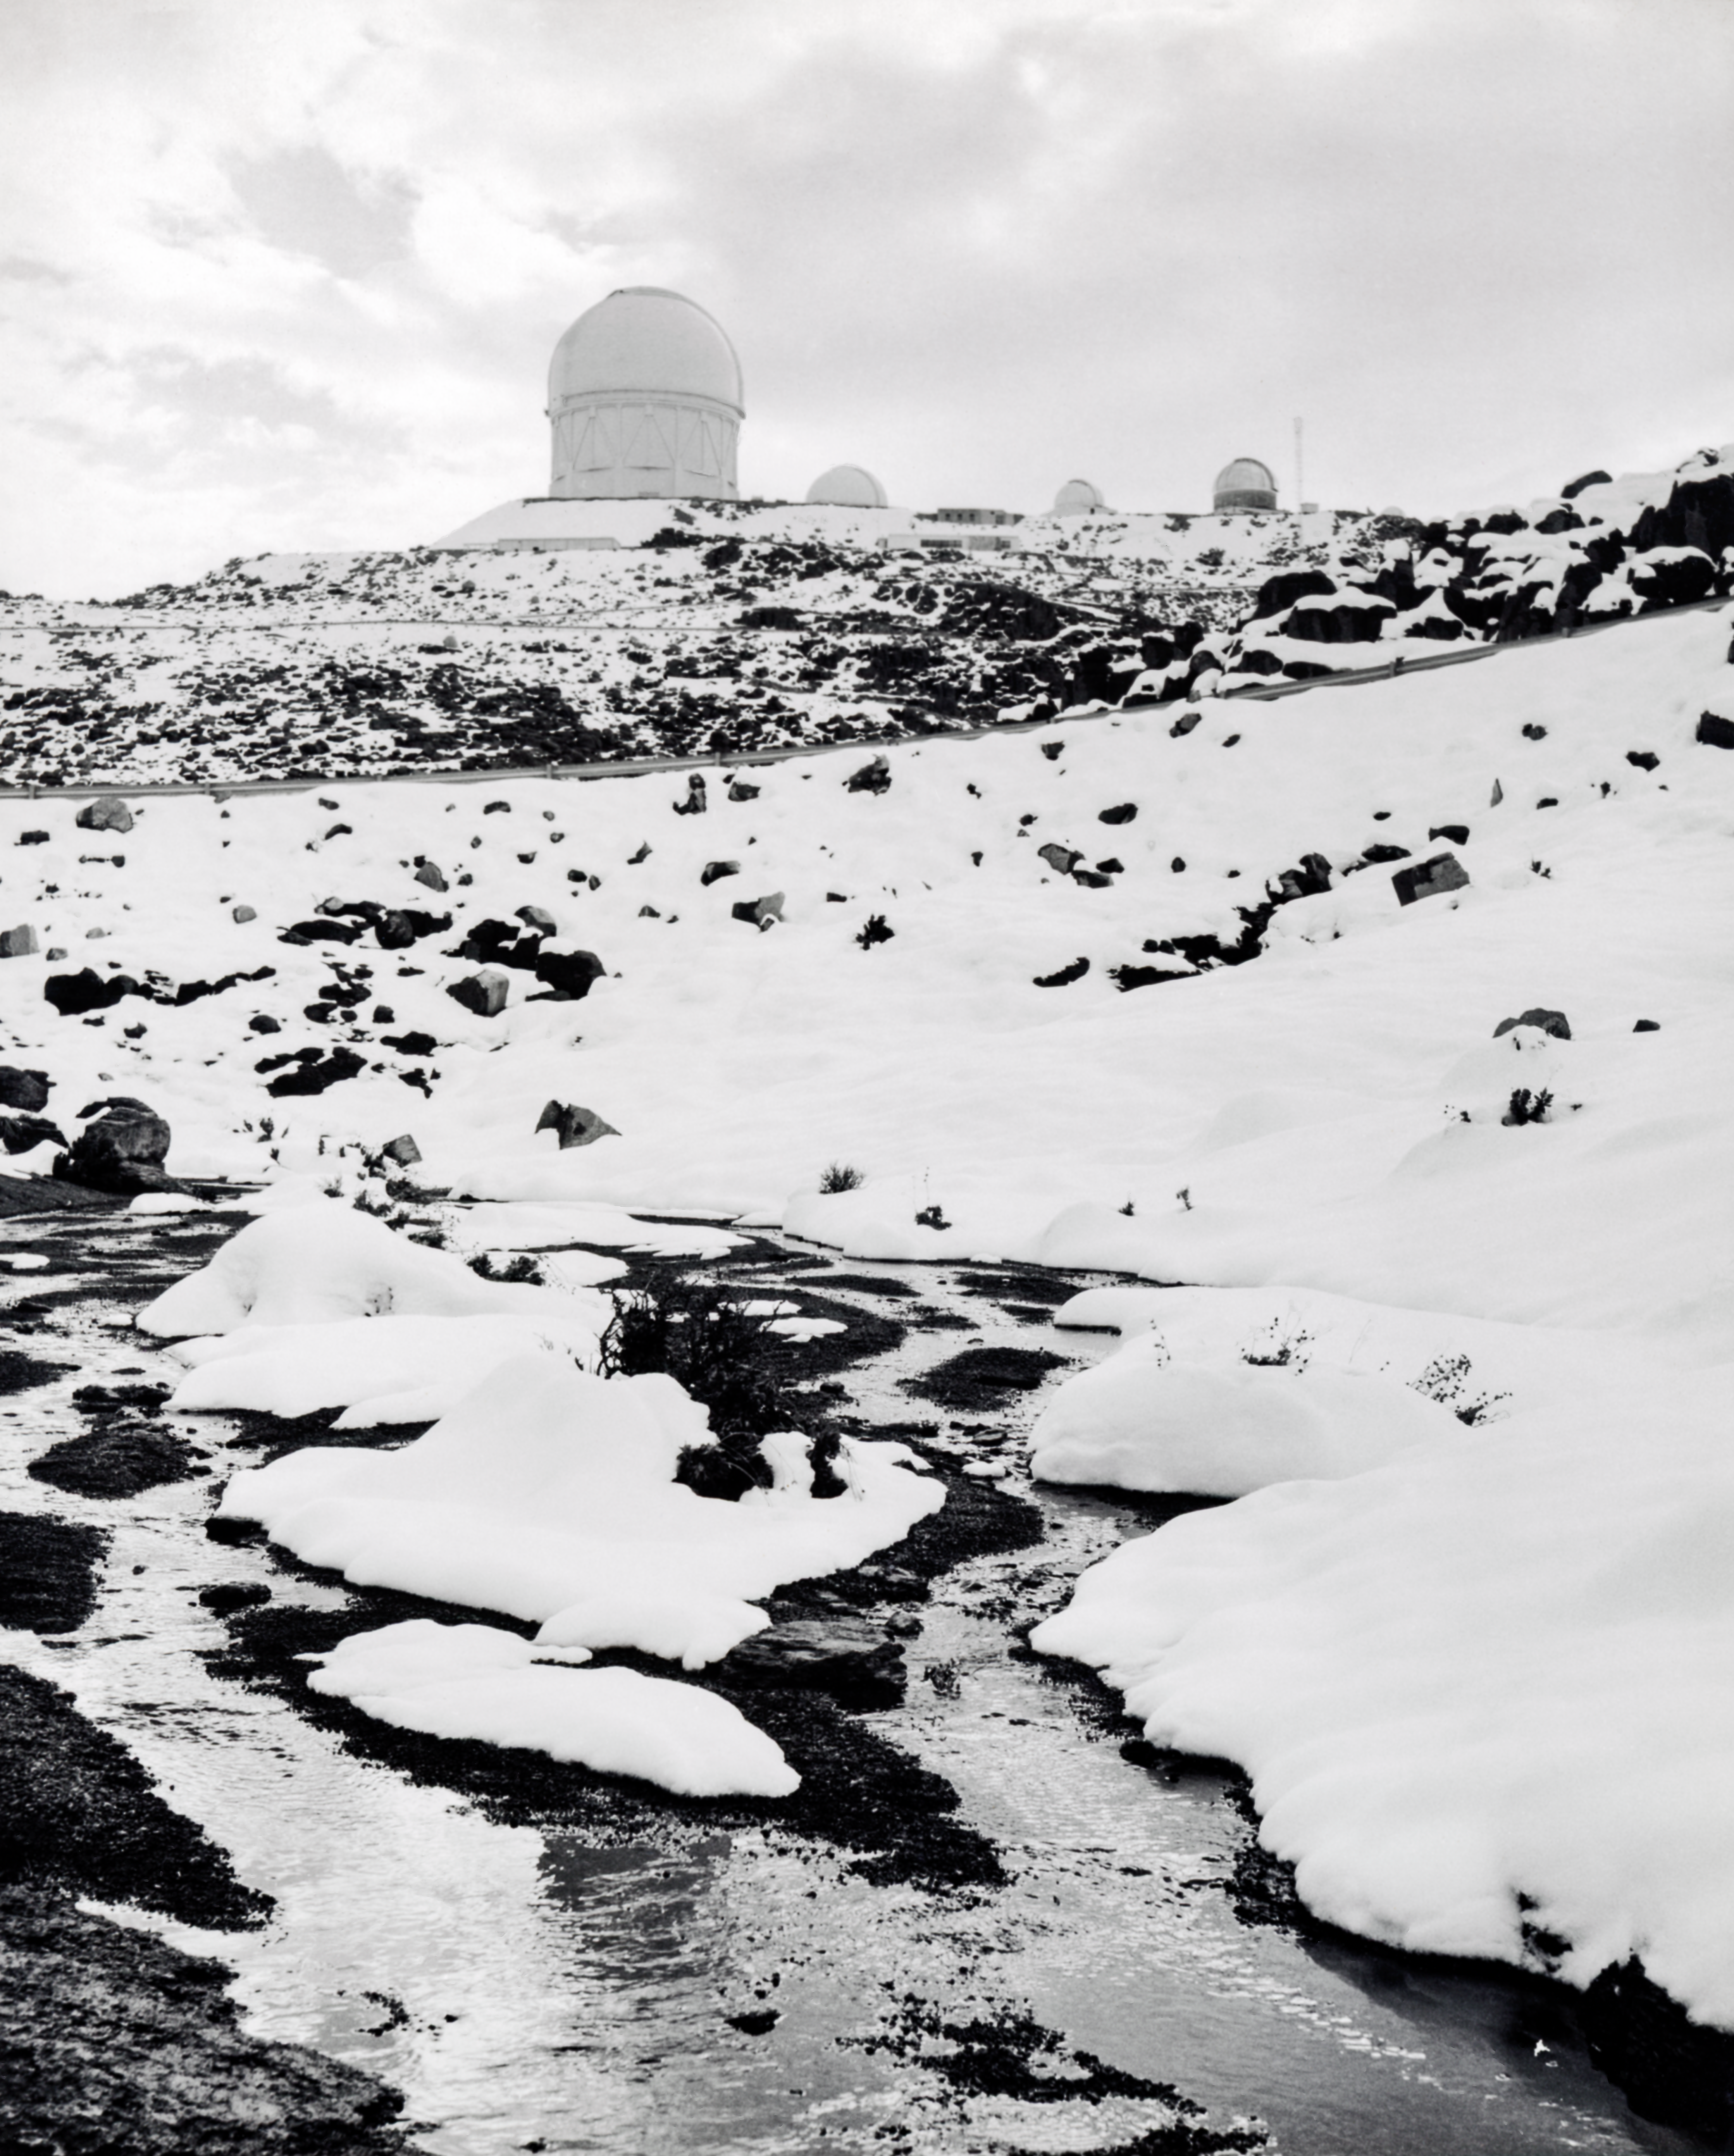

CTIO History - Snow on Cerro Tololo

A historical photo of snow on Cerro Tololo Inter-American Observatory in Chile, with the Víctor M. Blanco 4-meter Telescope visible in the background.

This image is part of NSF NOIRLab’s historical archives.

Credit: CTIO/NOIRLab/NSF/AURA/R. González